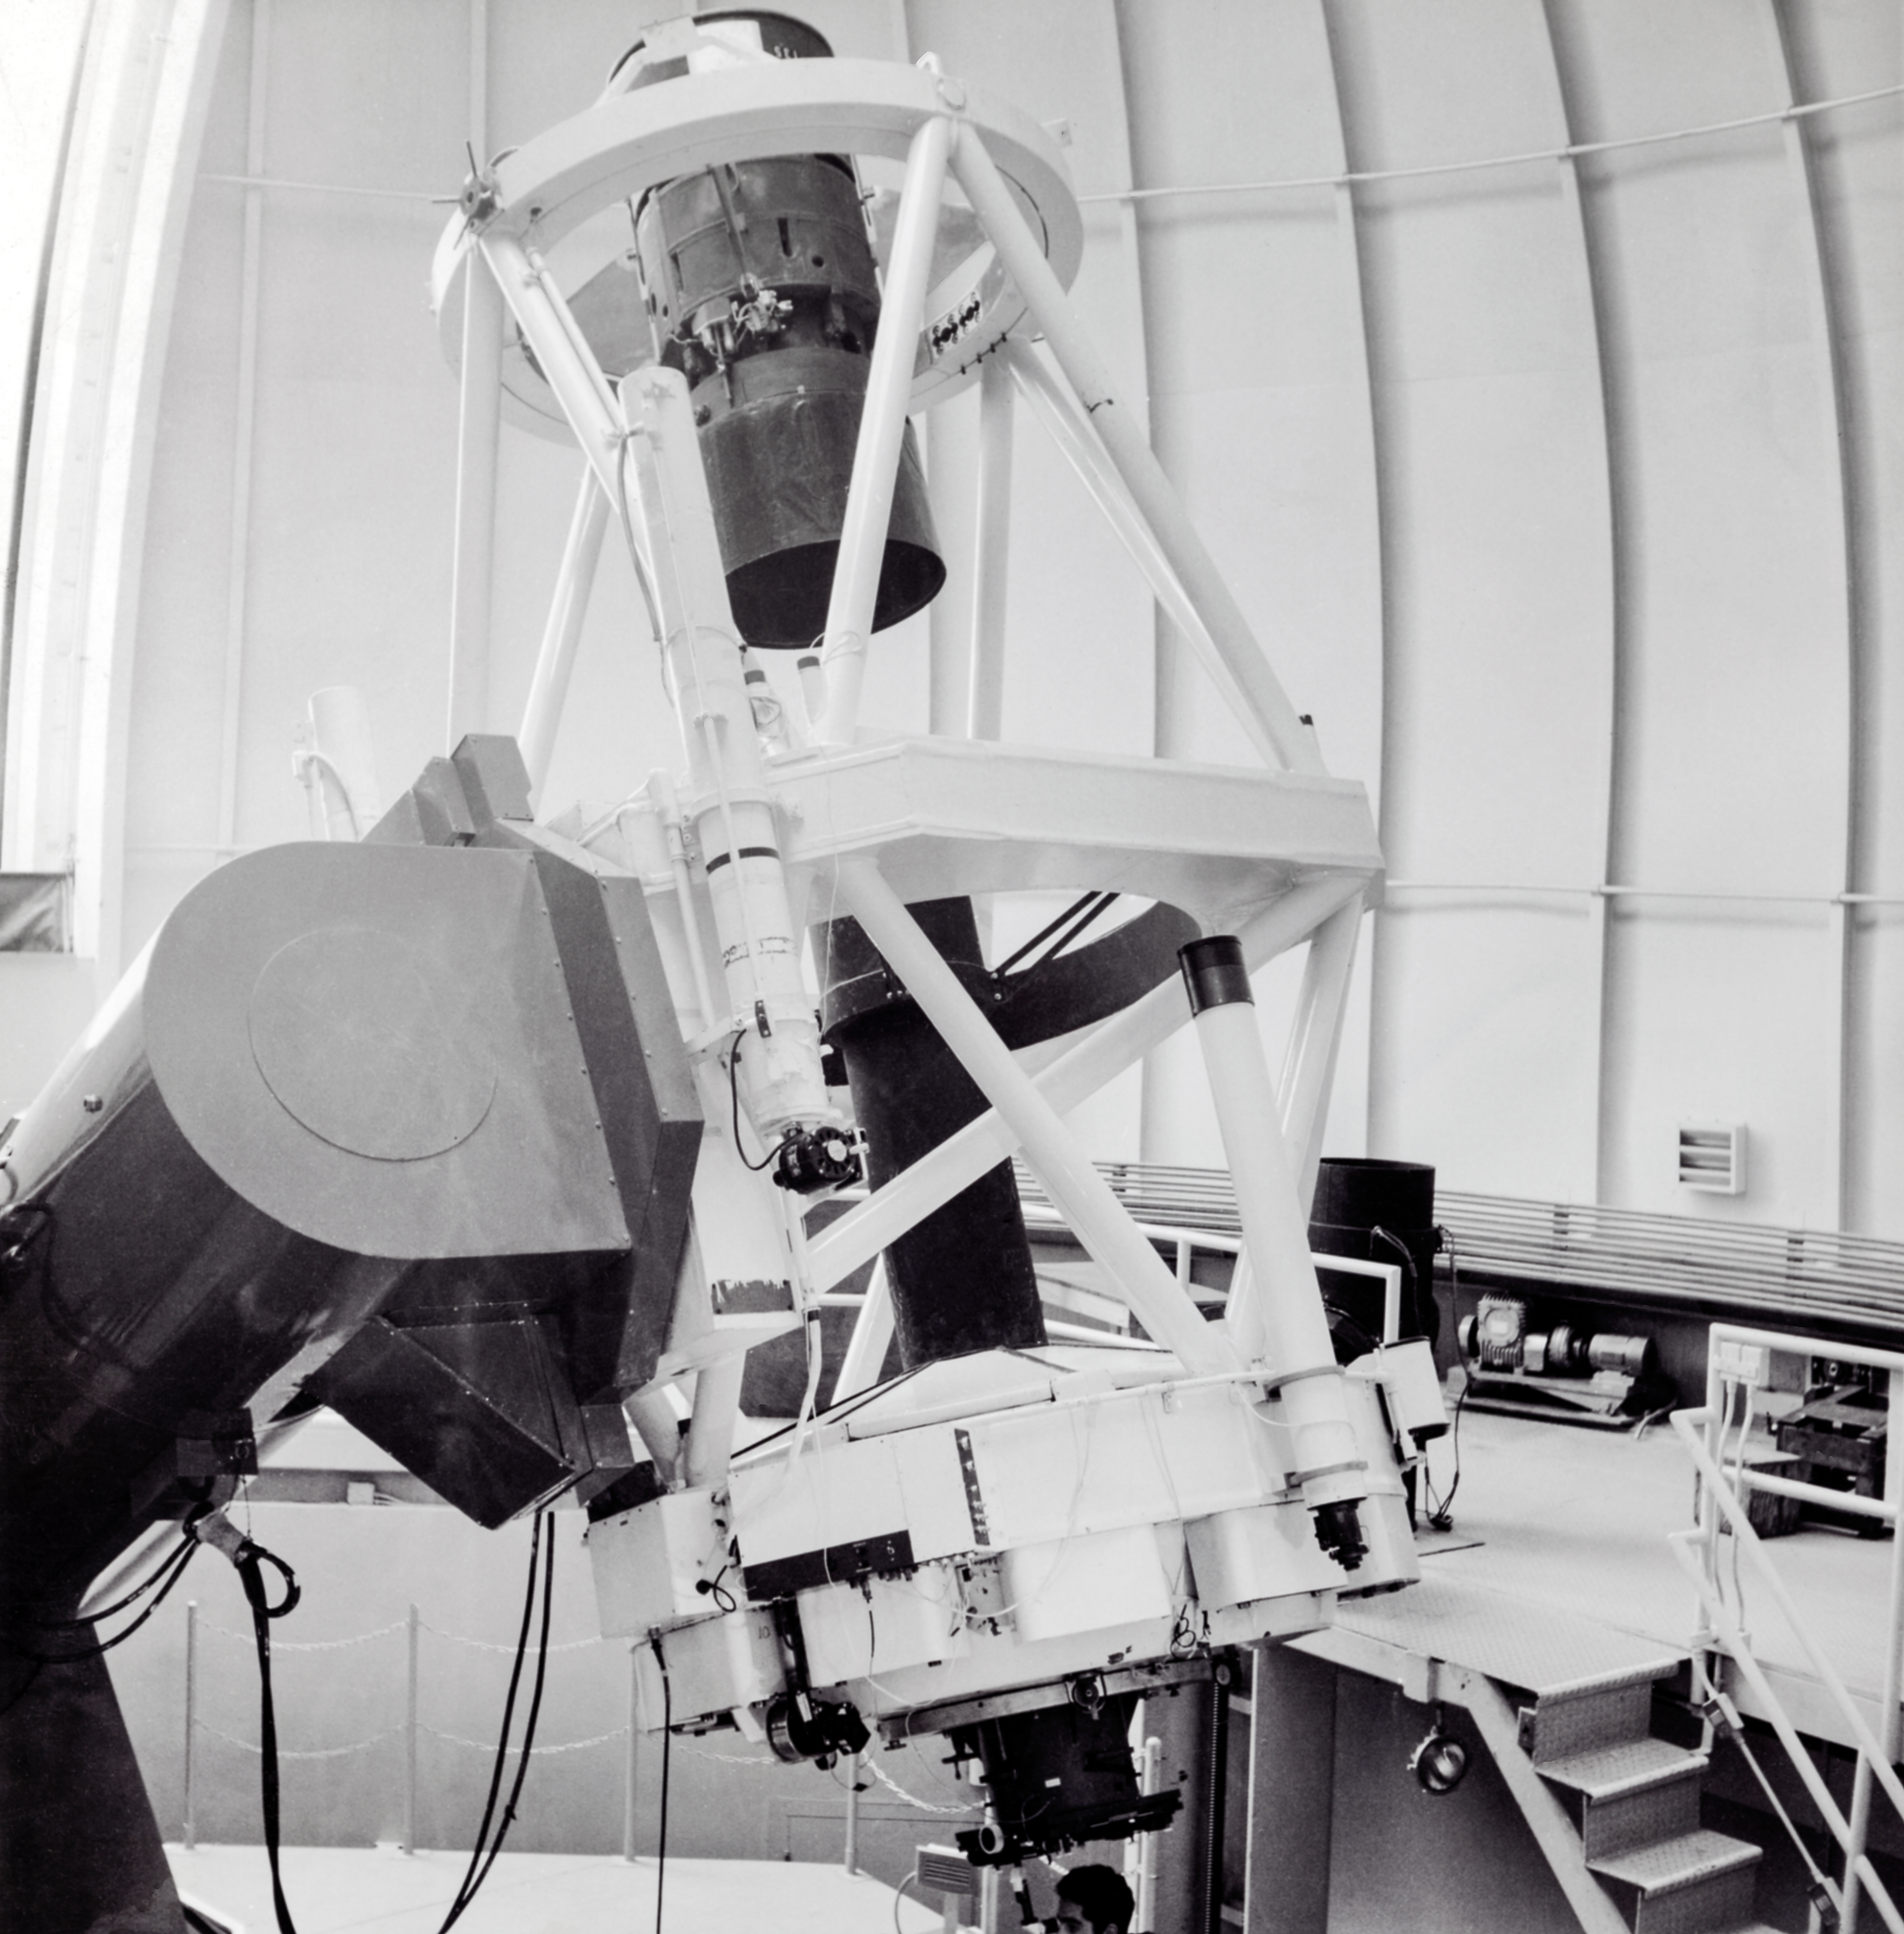

CTIO History - SMARTS 1.5-meter Telescope

A historical photo of the interior of the SMARTS 1.5-meter Telescope at Cerro Tololo Inter-American Observatory (CTIO), a Program of NSF NOIRLab, in Chile.

This image is part of NSF NOIRLab’s historical archives.

Credit: CTIO/NOIRLab/NSF/AURA/R. González